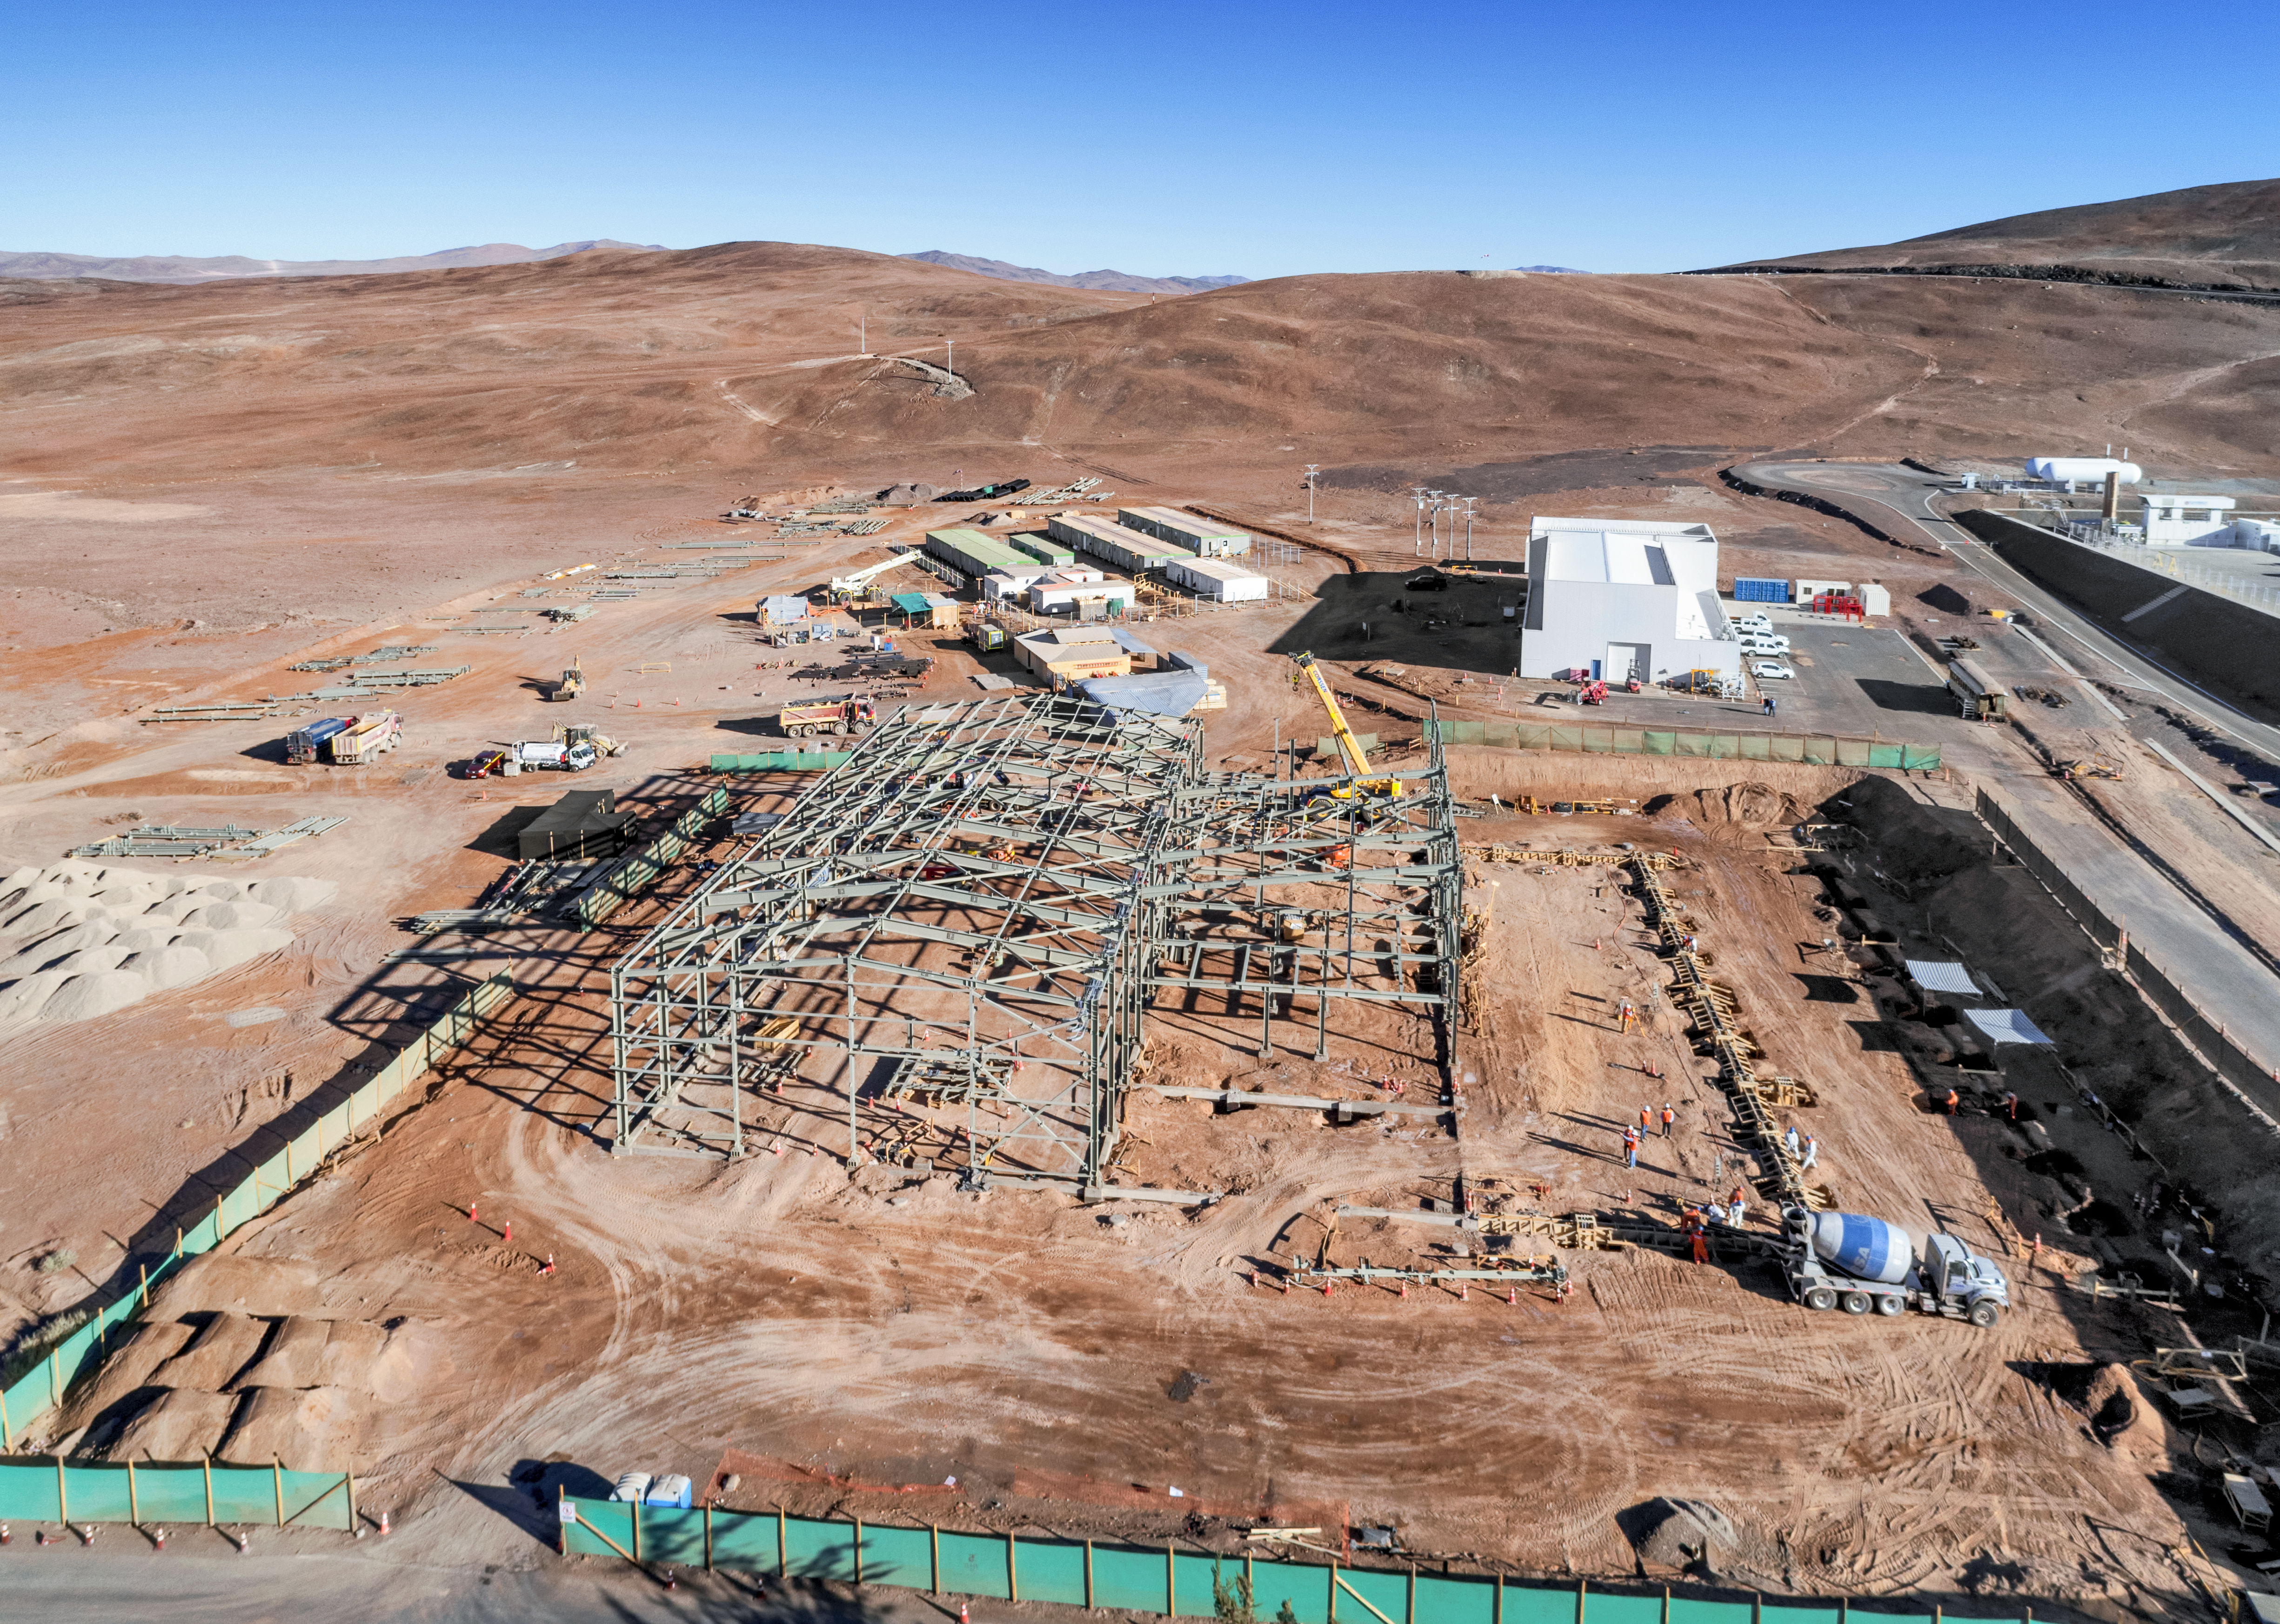

Framing the future

Work is in progress at the ELT Technical Facility (ETF) at ESO's Paranal Observatory. This facility will serve as a site for the integration and verification of components of the Extremely Large Telescope, which, when completed, will be the the largest optical telescope in the world: the world's biggest eye on the sky.

Credit: G. Hüdepohl/ESO